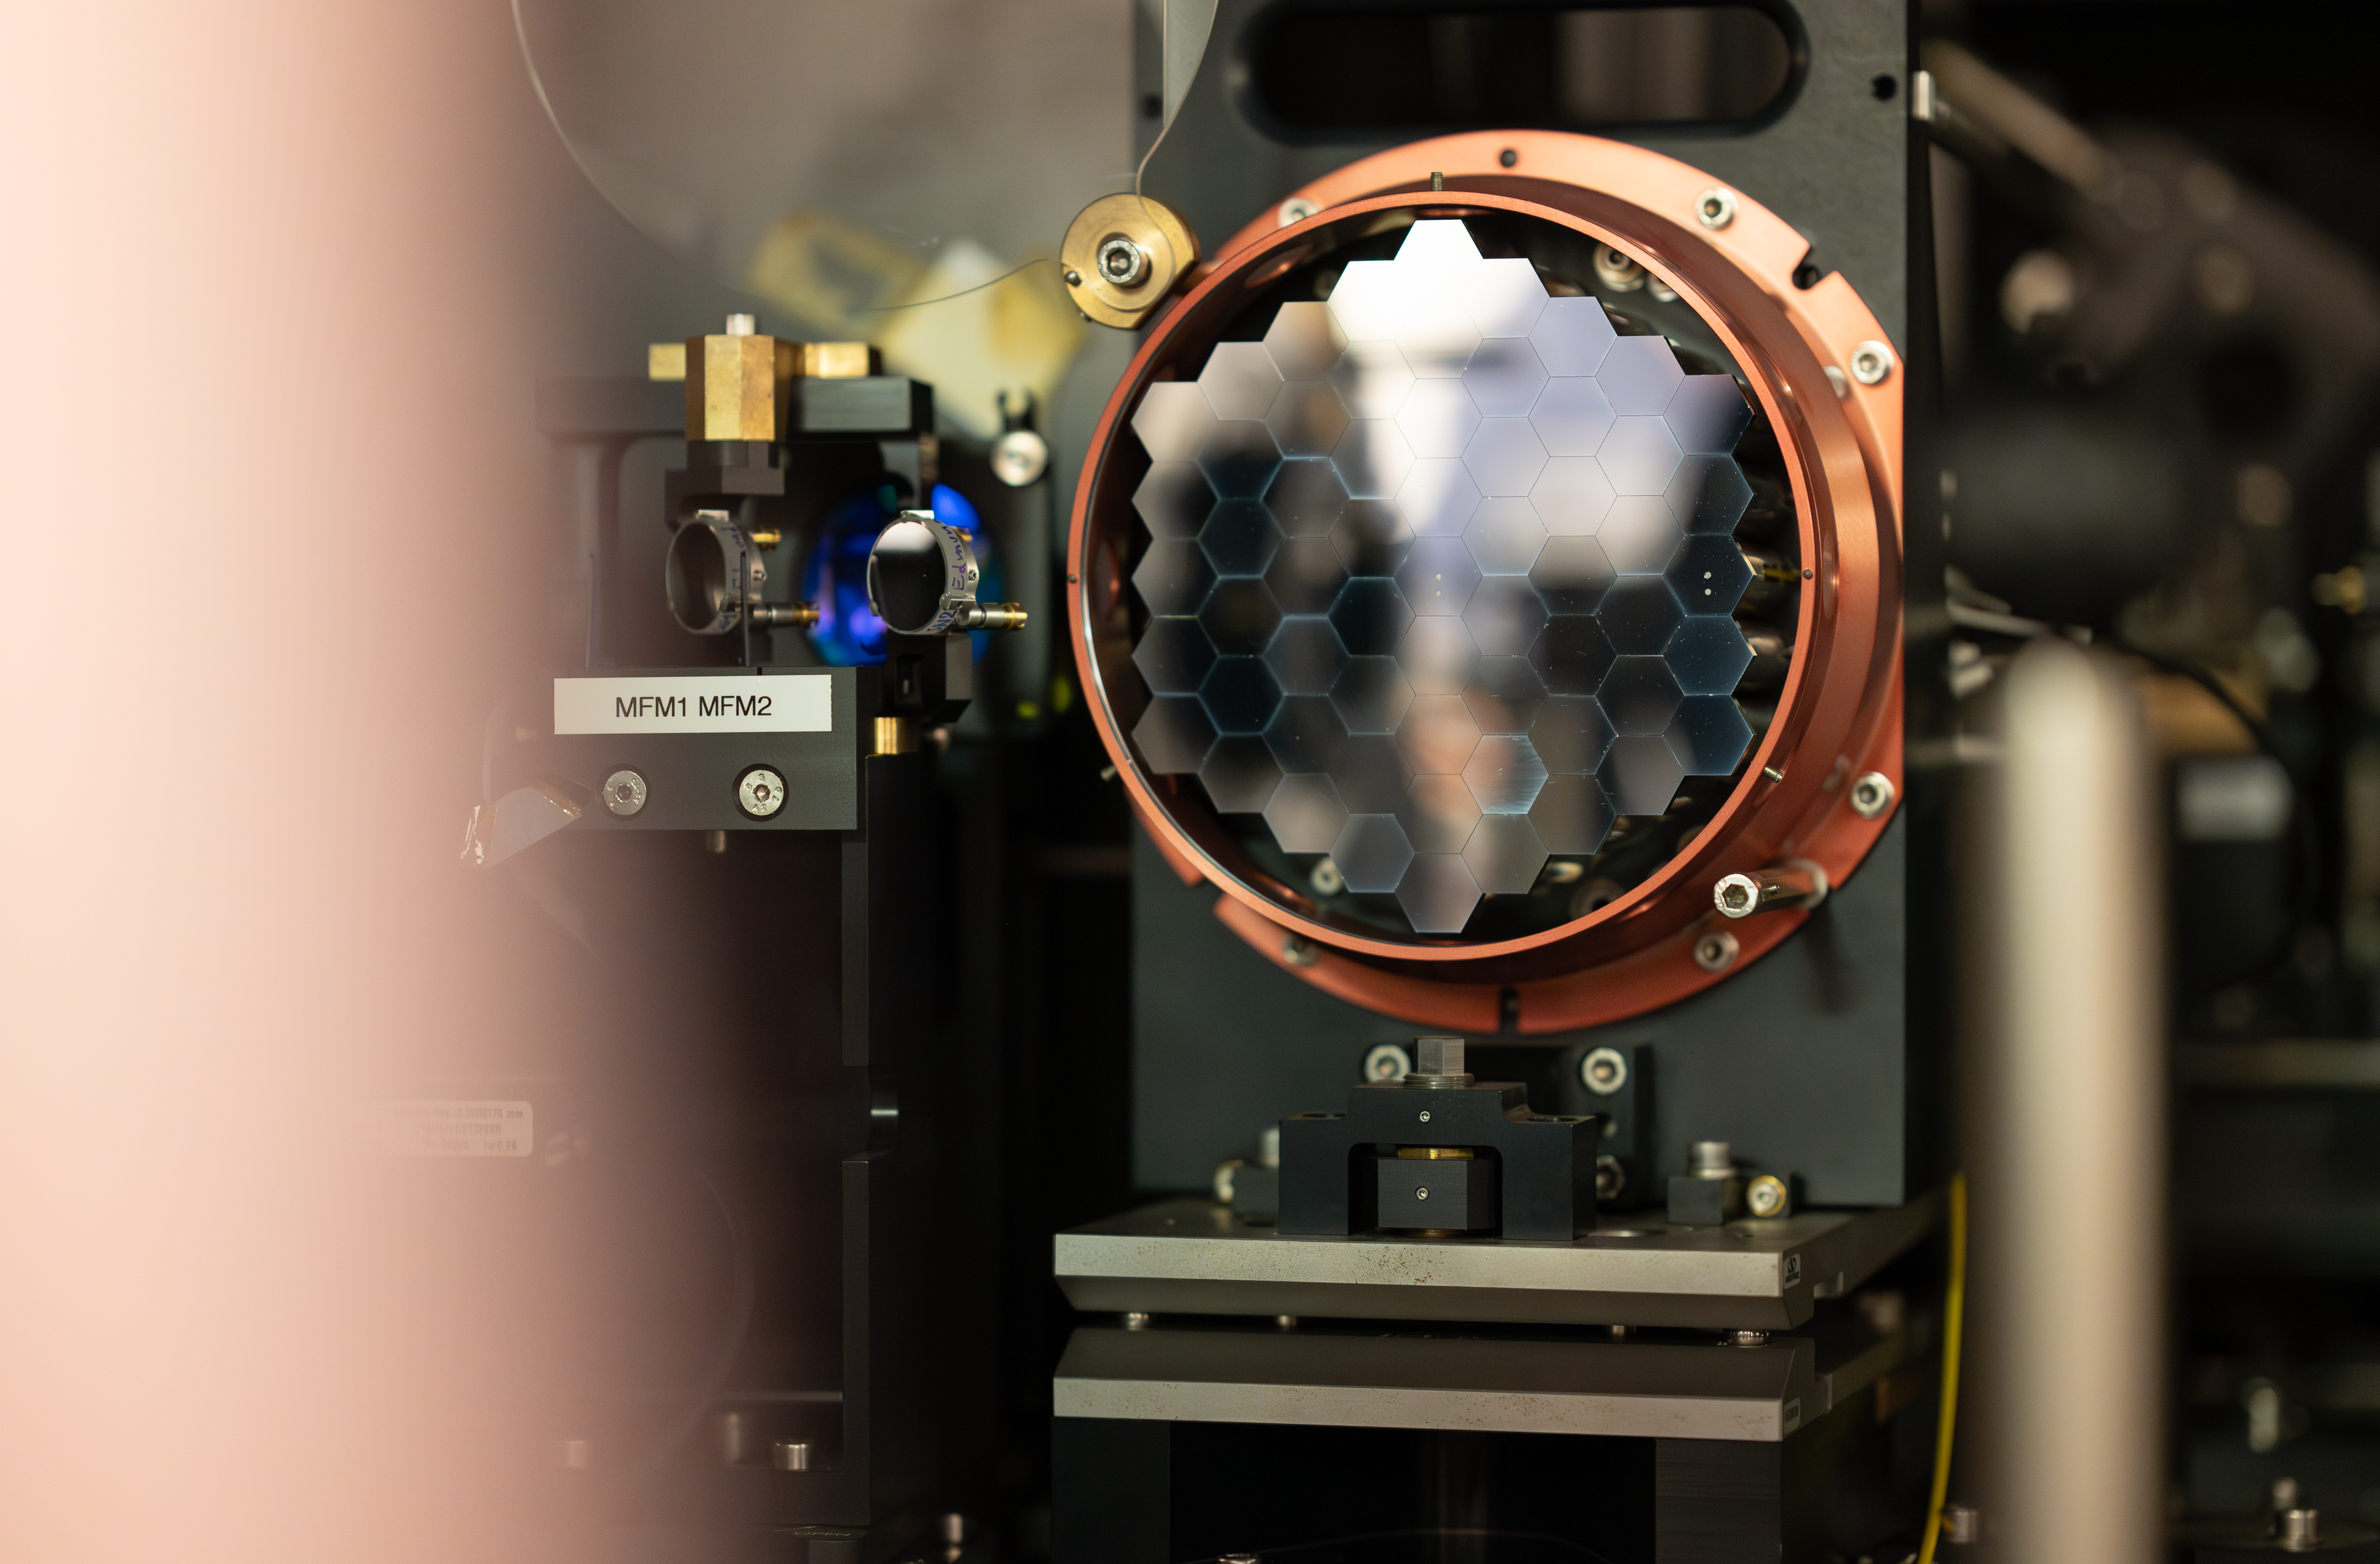

A mini version of the ELT M1 mirror

The MELT, or miniscule-ELT, is a unique test bench for ESO's future Extremely Large Telescope (ELT). The main goal of the MELT is to recreate the path that light is going to take across the ELT's mirrors. This allows researchers and technicians at ESO Headquarters, like Byron Engler, to understand the challenges that the ELT will face once built. In this image we can see a scaled-down version of the ELT's main mirror. While the real mirror will be 39 metres in diametre, and be made by over 700 individual segments, this mini-version is just 15 cm across. Yet, this analogue is crucial to test the alignment between all mirror segments, making them work as a single unit.

Credit: ESO